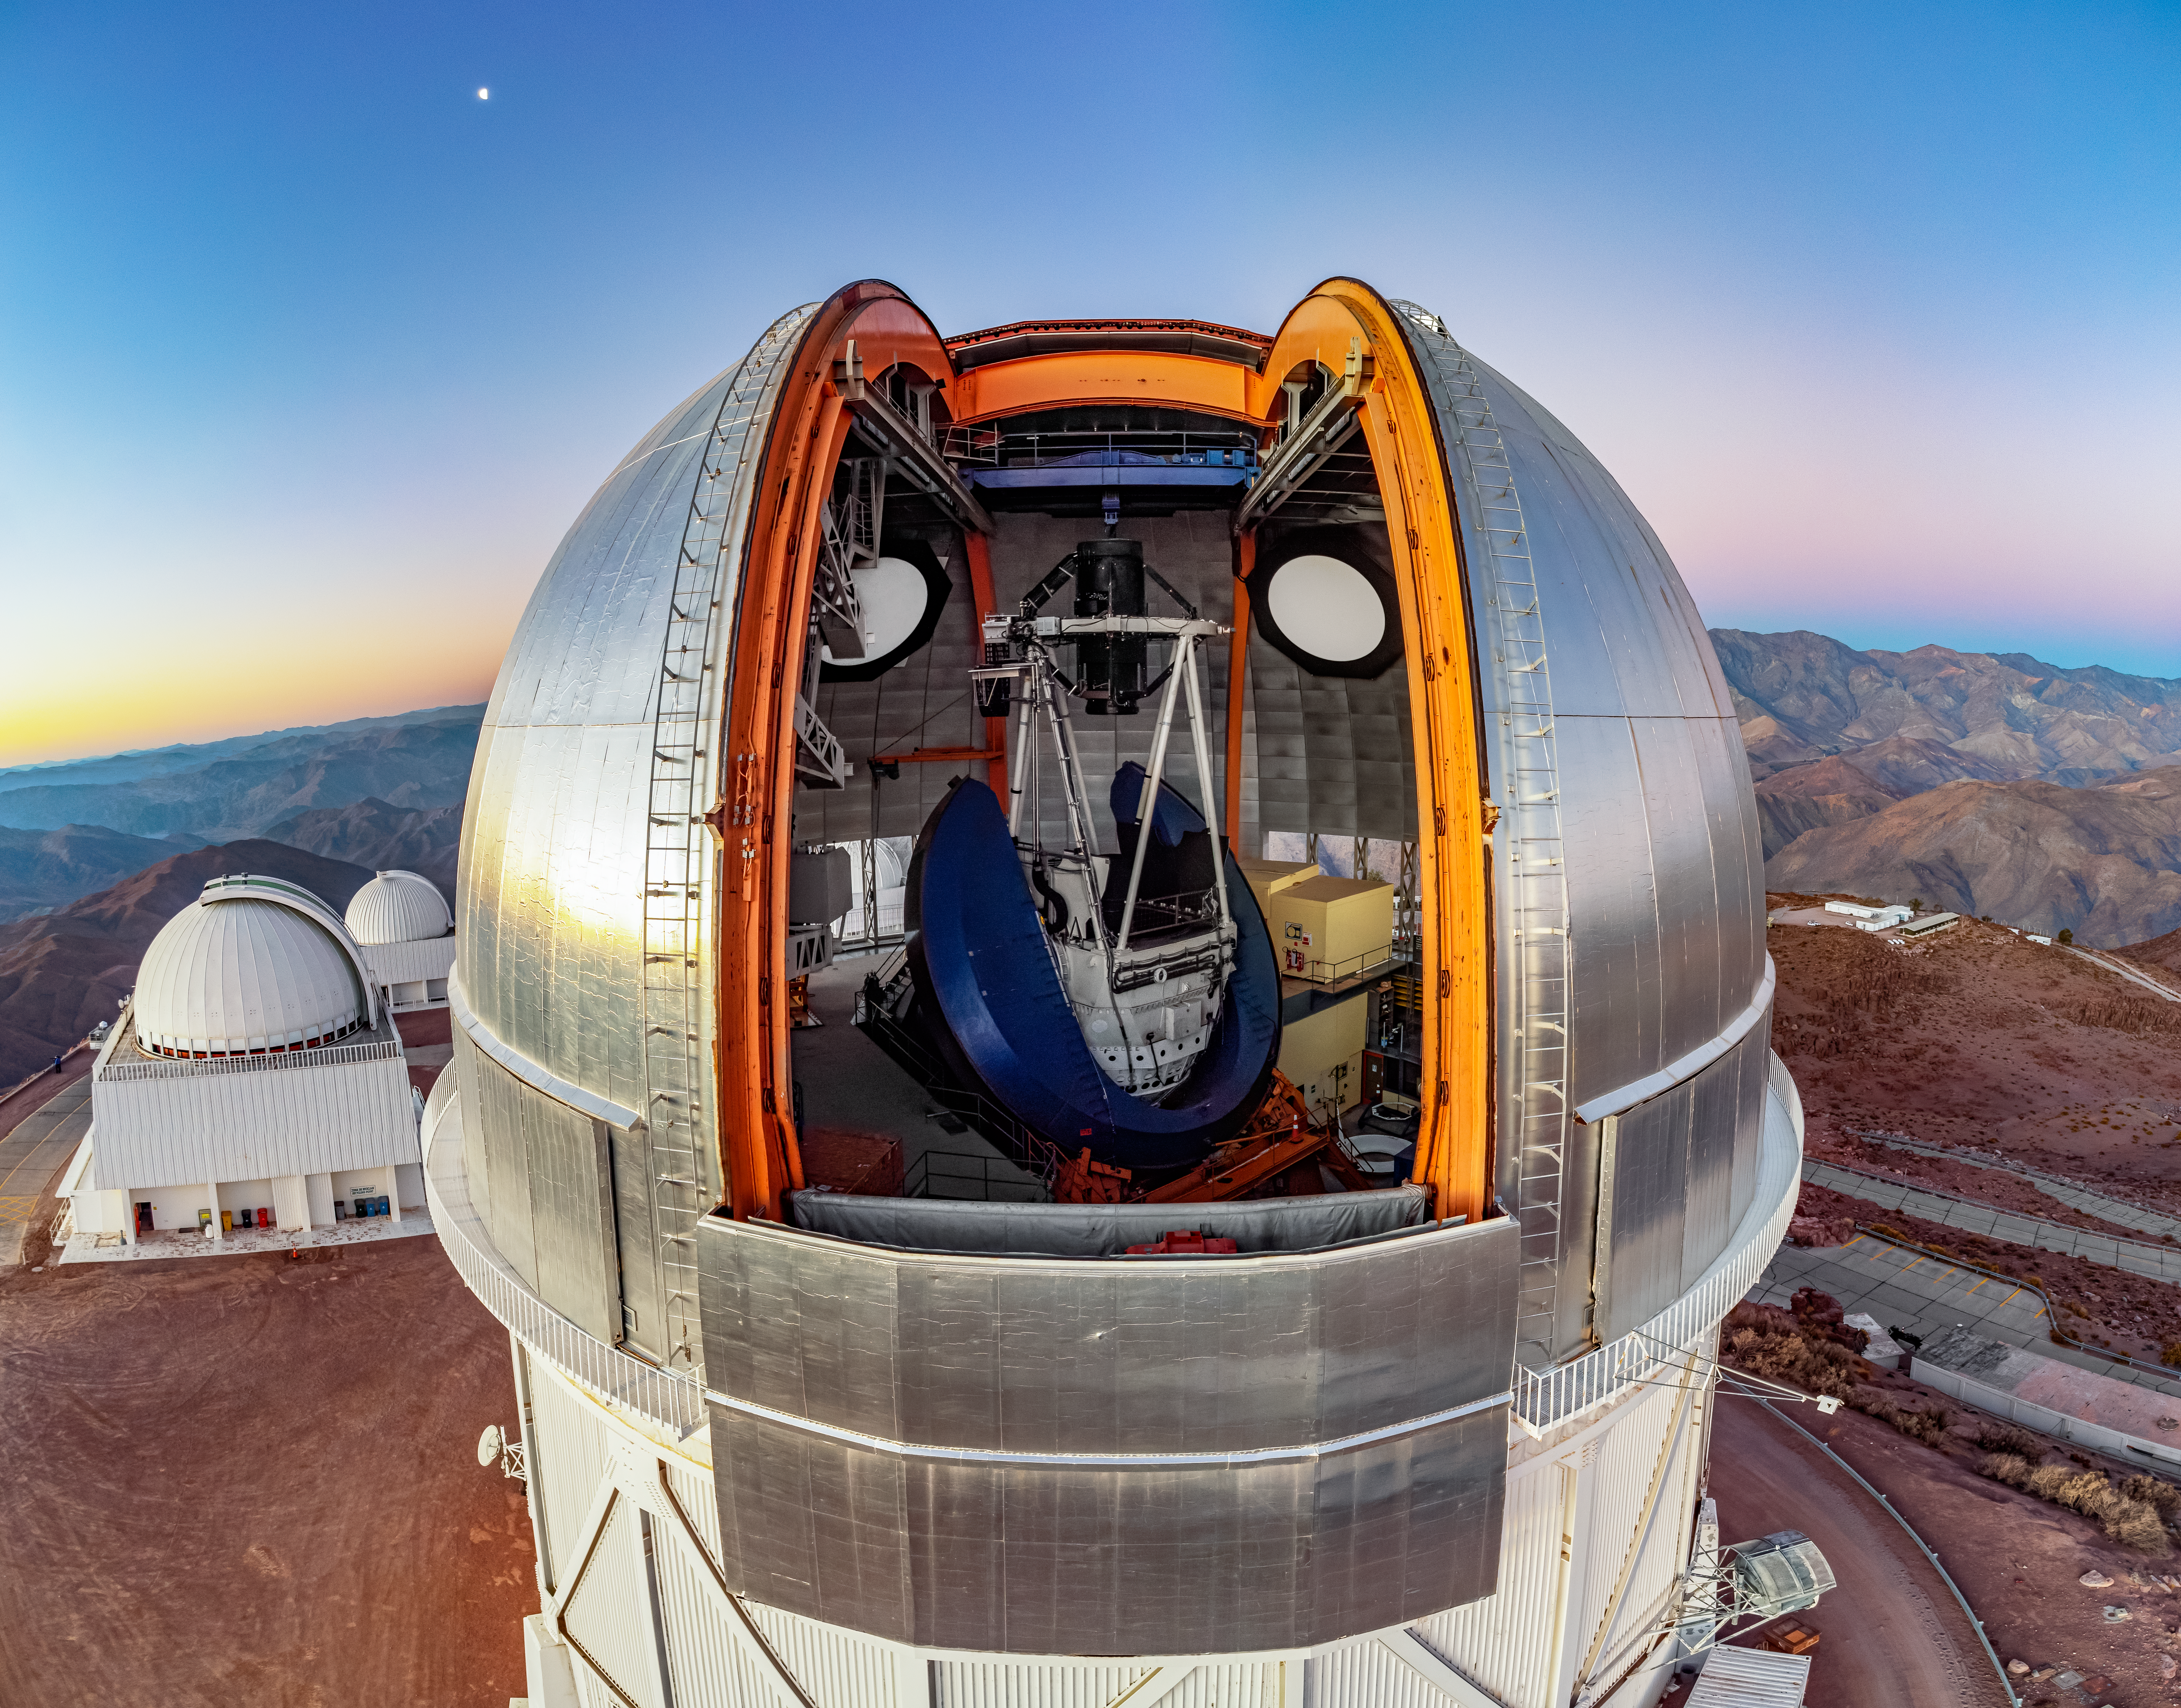

Open Skies and an Open Dome

The Víctor M. Blanco 4-meter Telescope has pristine access to wide open skies of the Chilean Andes from its perch at Cerro Tololo Inter-American Observatory (CTIO), a Program of NSF NOIRLab. To the upper left of the telescope is the ‘evening star’, actually the planet Venus. Below on the left are the SMARTS 1.5-meter Telescope and SMARTS 0.9-meter Telescope (furthest back).

Housed within the silver dome of the Blanco Telescope is the Dark Energy Camera (DECam), mounted at the prime (first) focus near the top of the white Serrurier truss. The blue U-shaped structure holding the truss is the large bearing that sweeps the telescope around to a designated position for observing. DECam saw first light on 12 September 2012 and in its more than 10 years of operation it has contributed greatly to the field of astronomy. It was designed specifically for the Dark Energy Survey, operated by the Department of Energy and the National Science Foundation between 2013 and 2019. During this time, DECam cataloged nearly 1 billion objects, helping to construct the largest ever map of the night sky.

This aerial drone photo was taken as part of the recent NOIRLab 2022 Photo Expedition to all the NOIRLab sites.

Credit: CTIO/NOIRLab/NSF/AURA/T. Matsopoulos